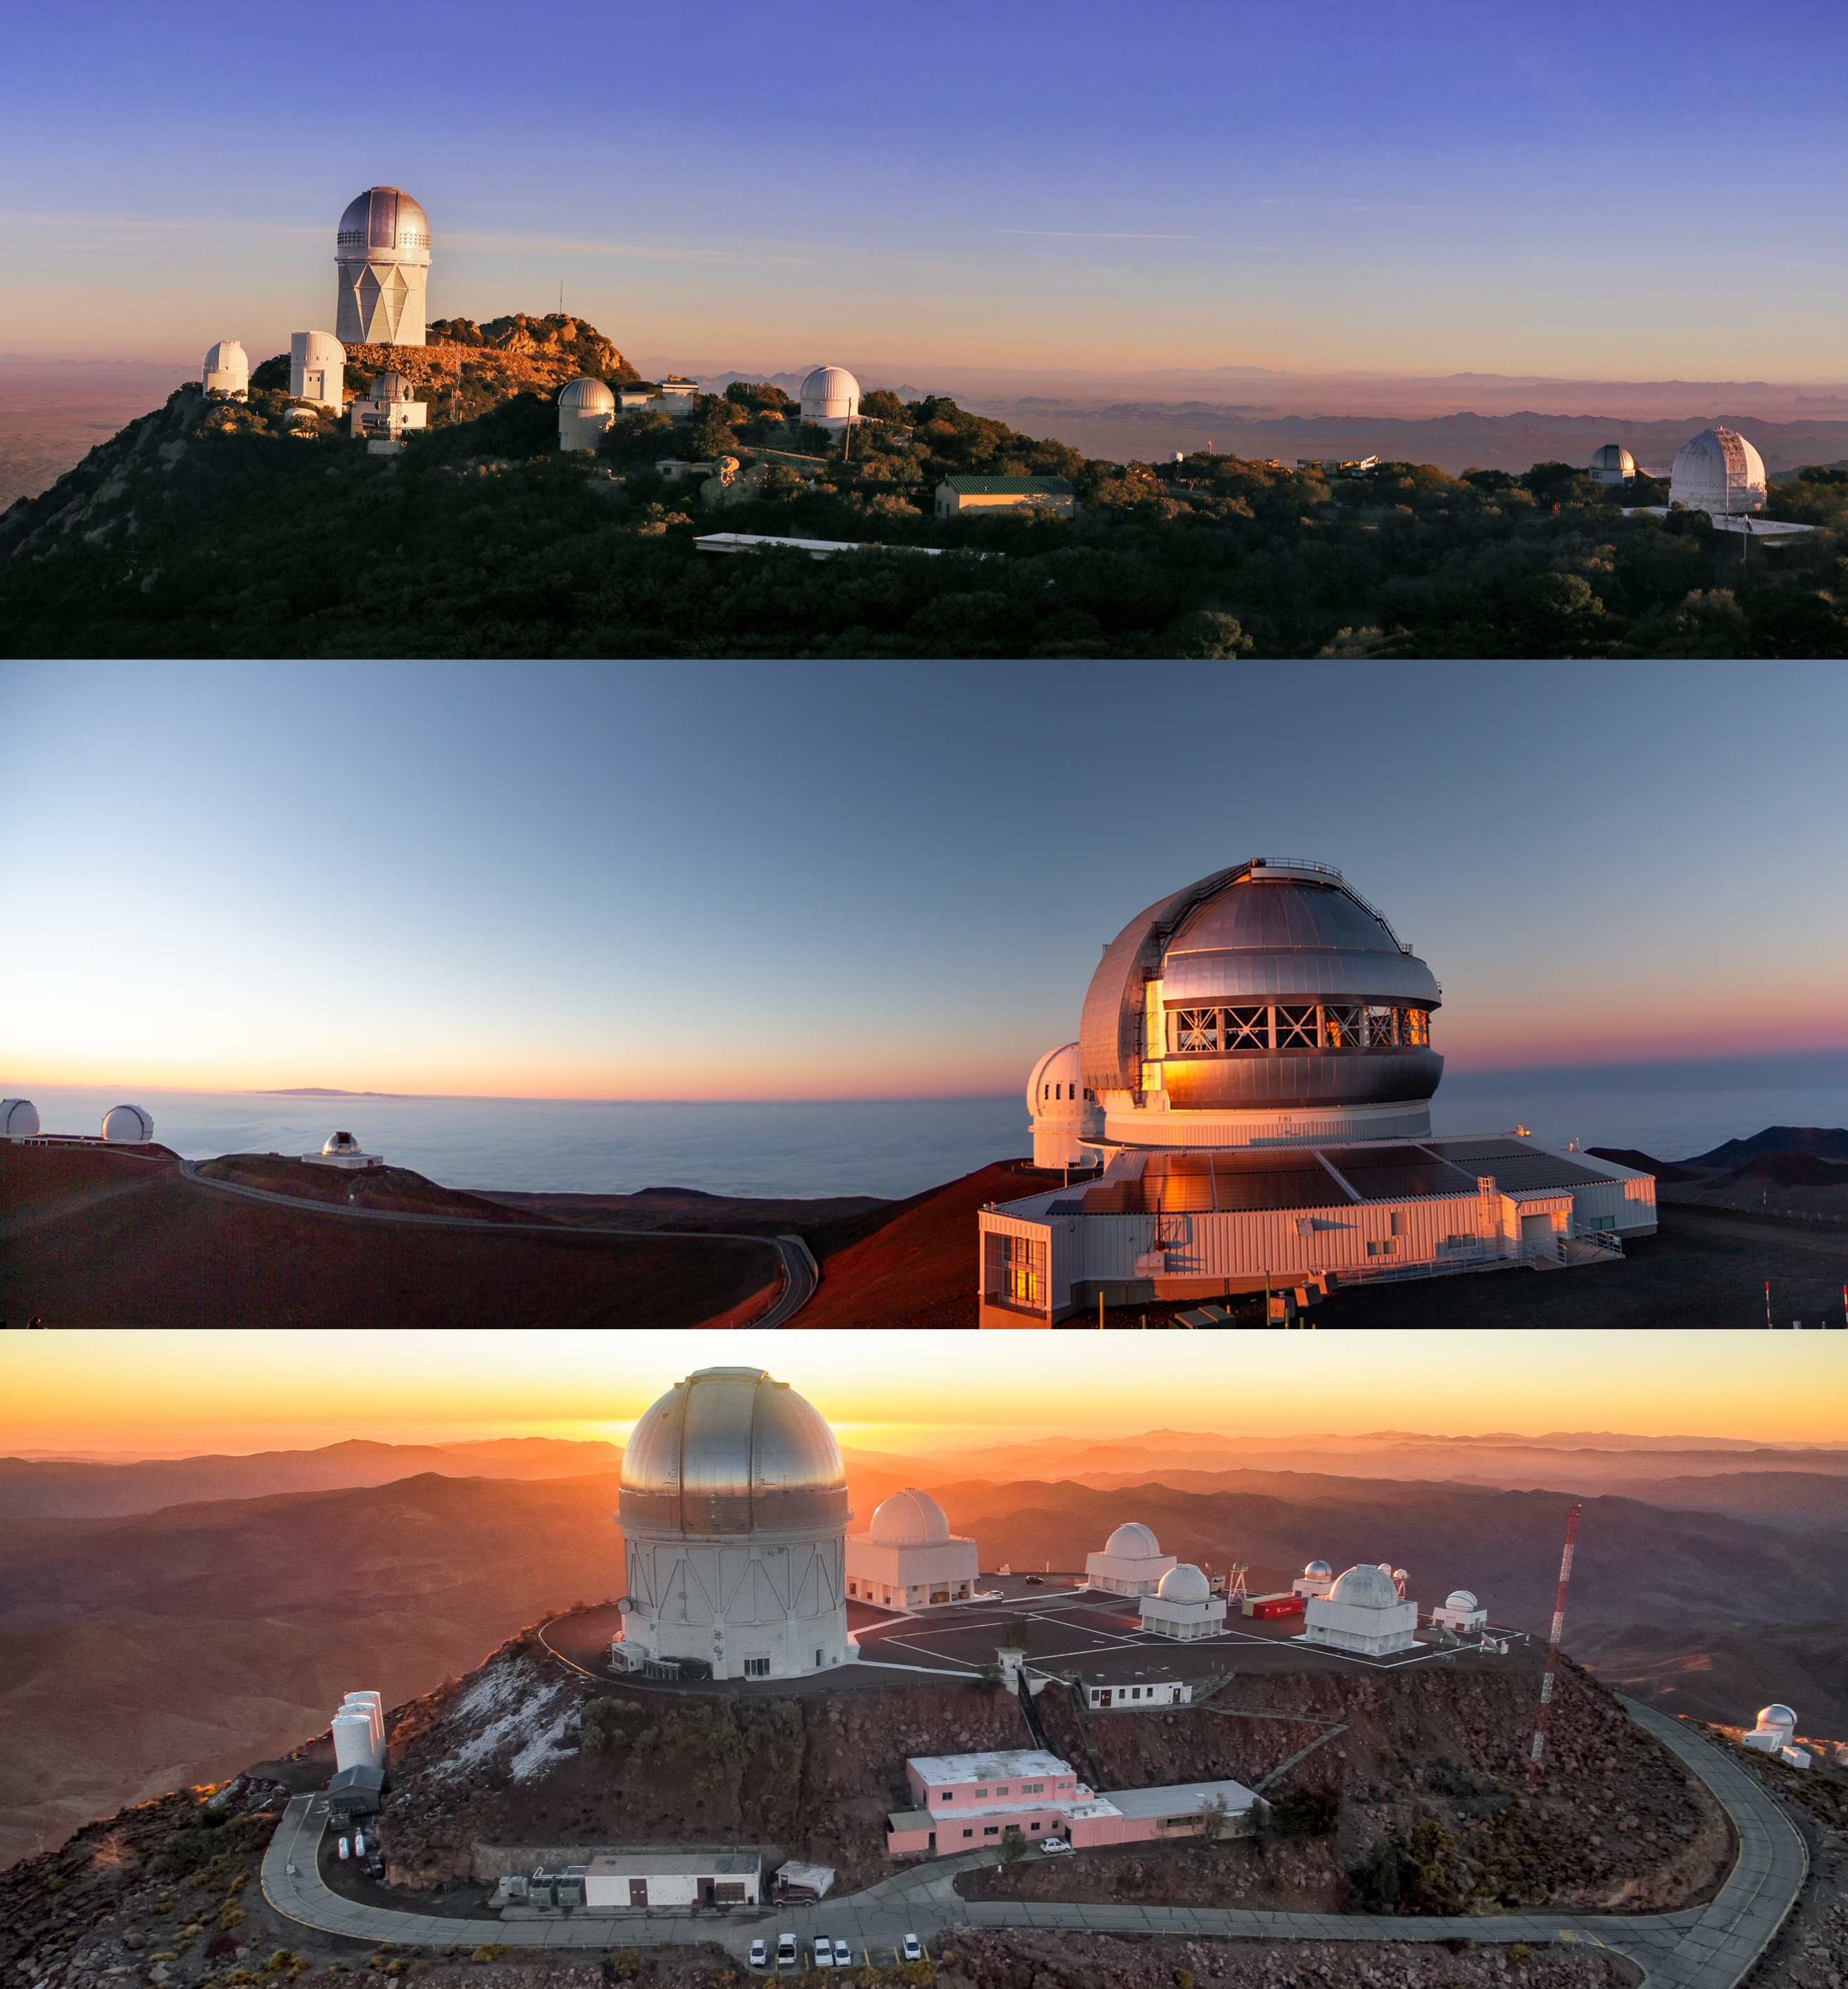

3 NOIRLab Summits

Three of the NOIRLab summits with Kitt Peak National Observatory, Gemini Observatory at Maunakea, and the Cerro Tololo Inter-American Observatory.

Credit: NOIRLab/NSF/AURA